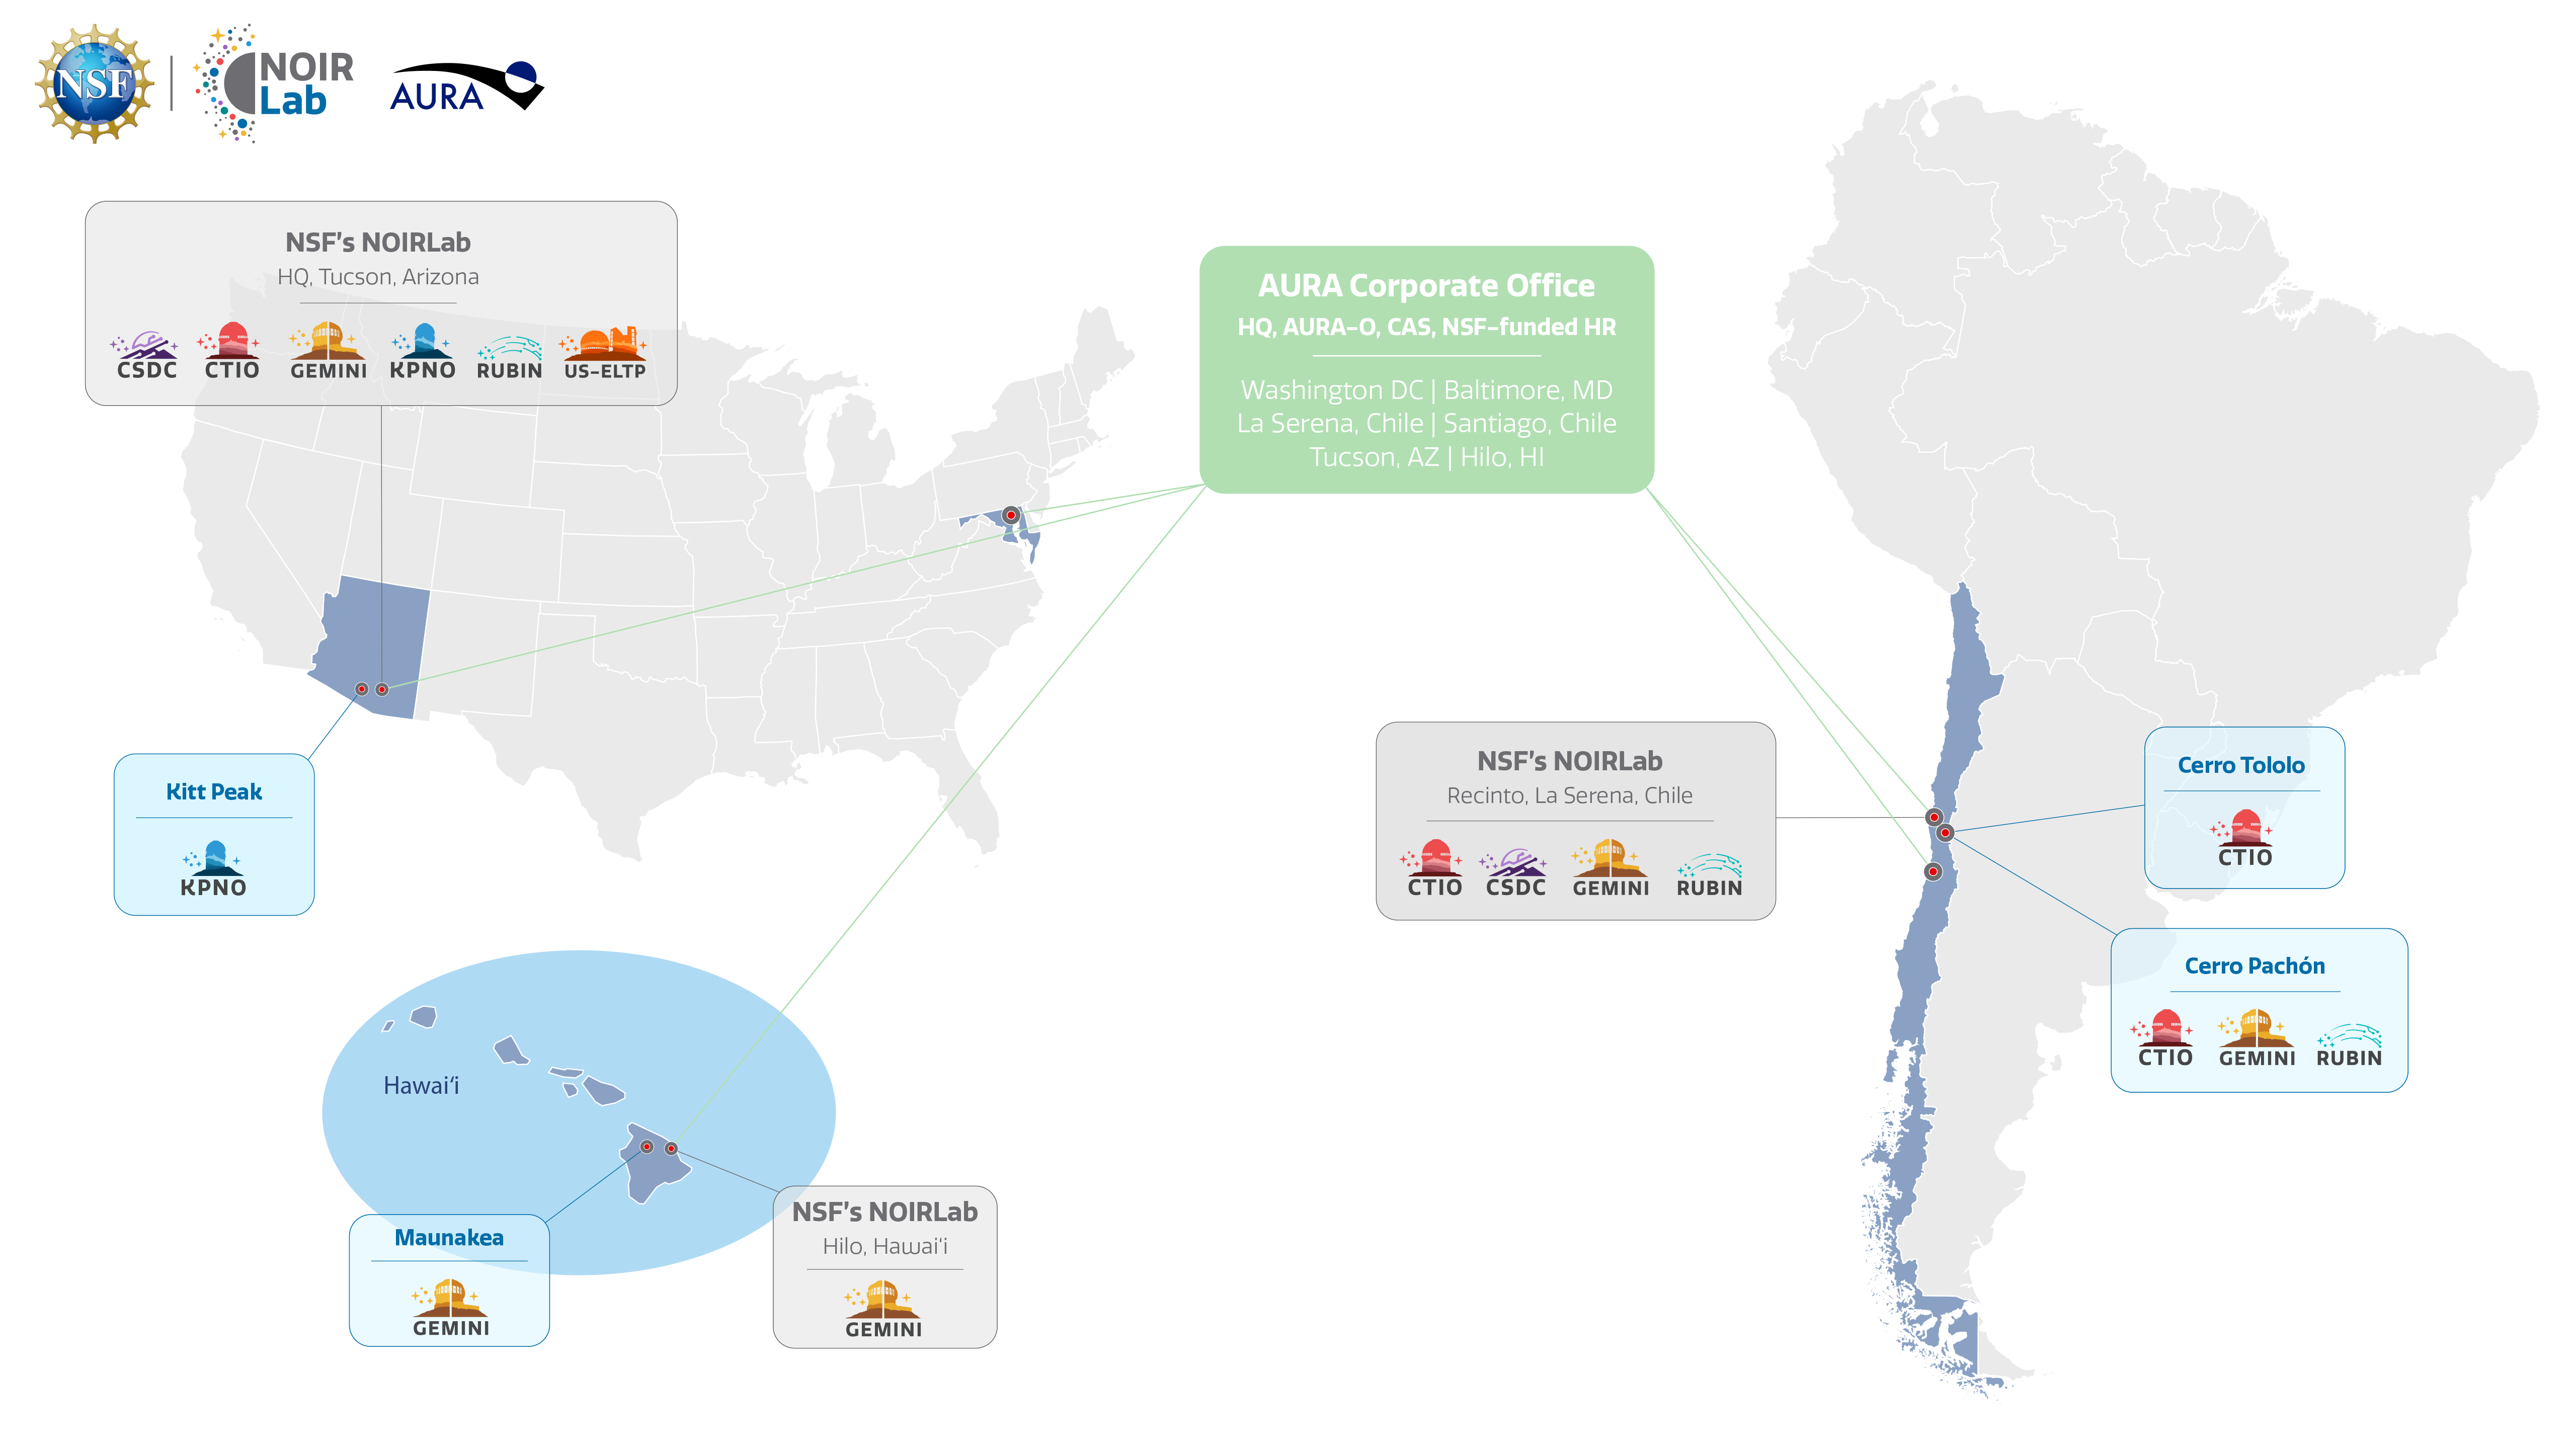

NOIRLab & AURA Sites

A map of NOIRLab and AURA's physical locations.
Part of the Foundational Diagrams collection.

Credit: NOIRLab/NSF/AURA